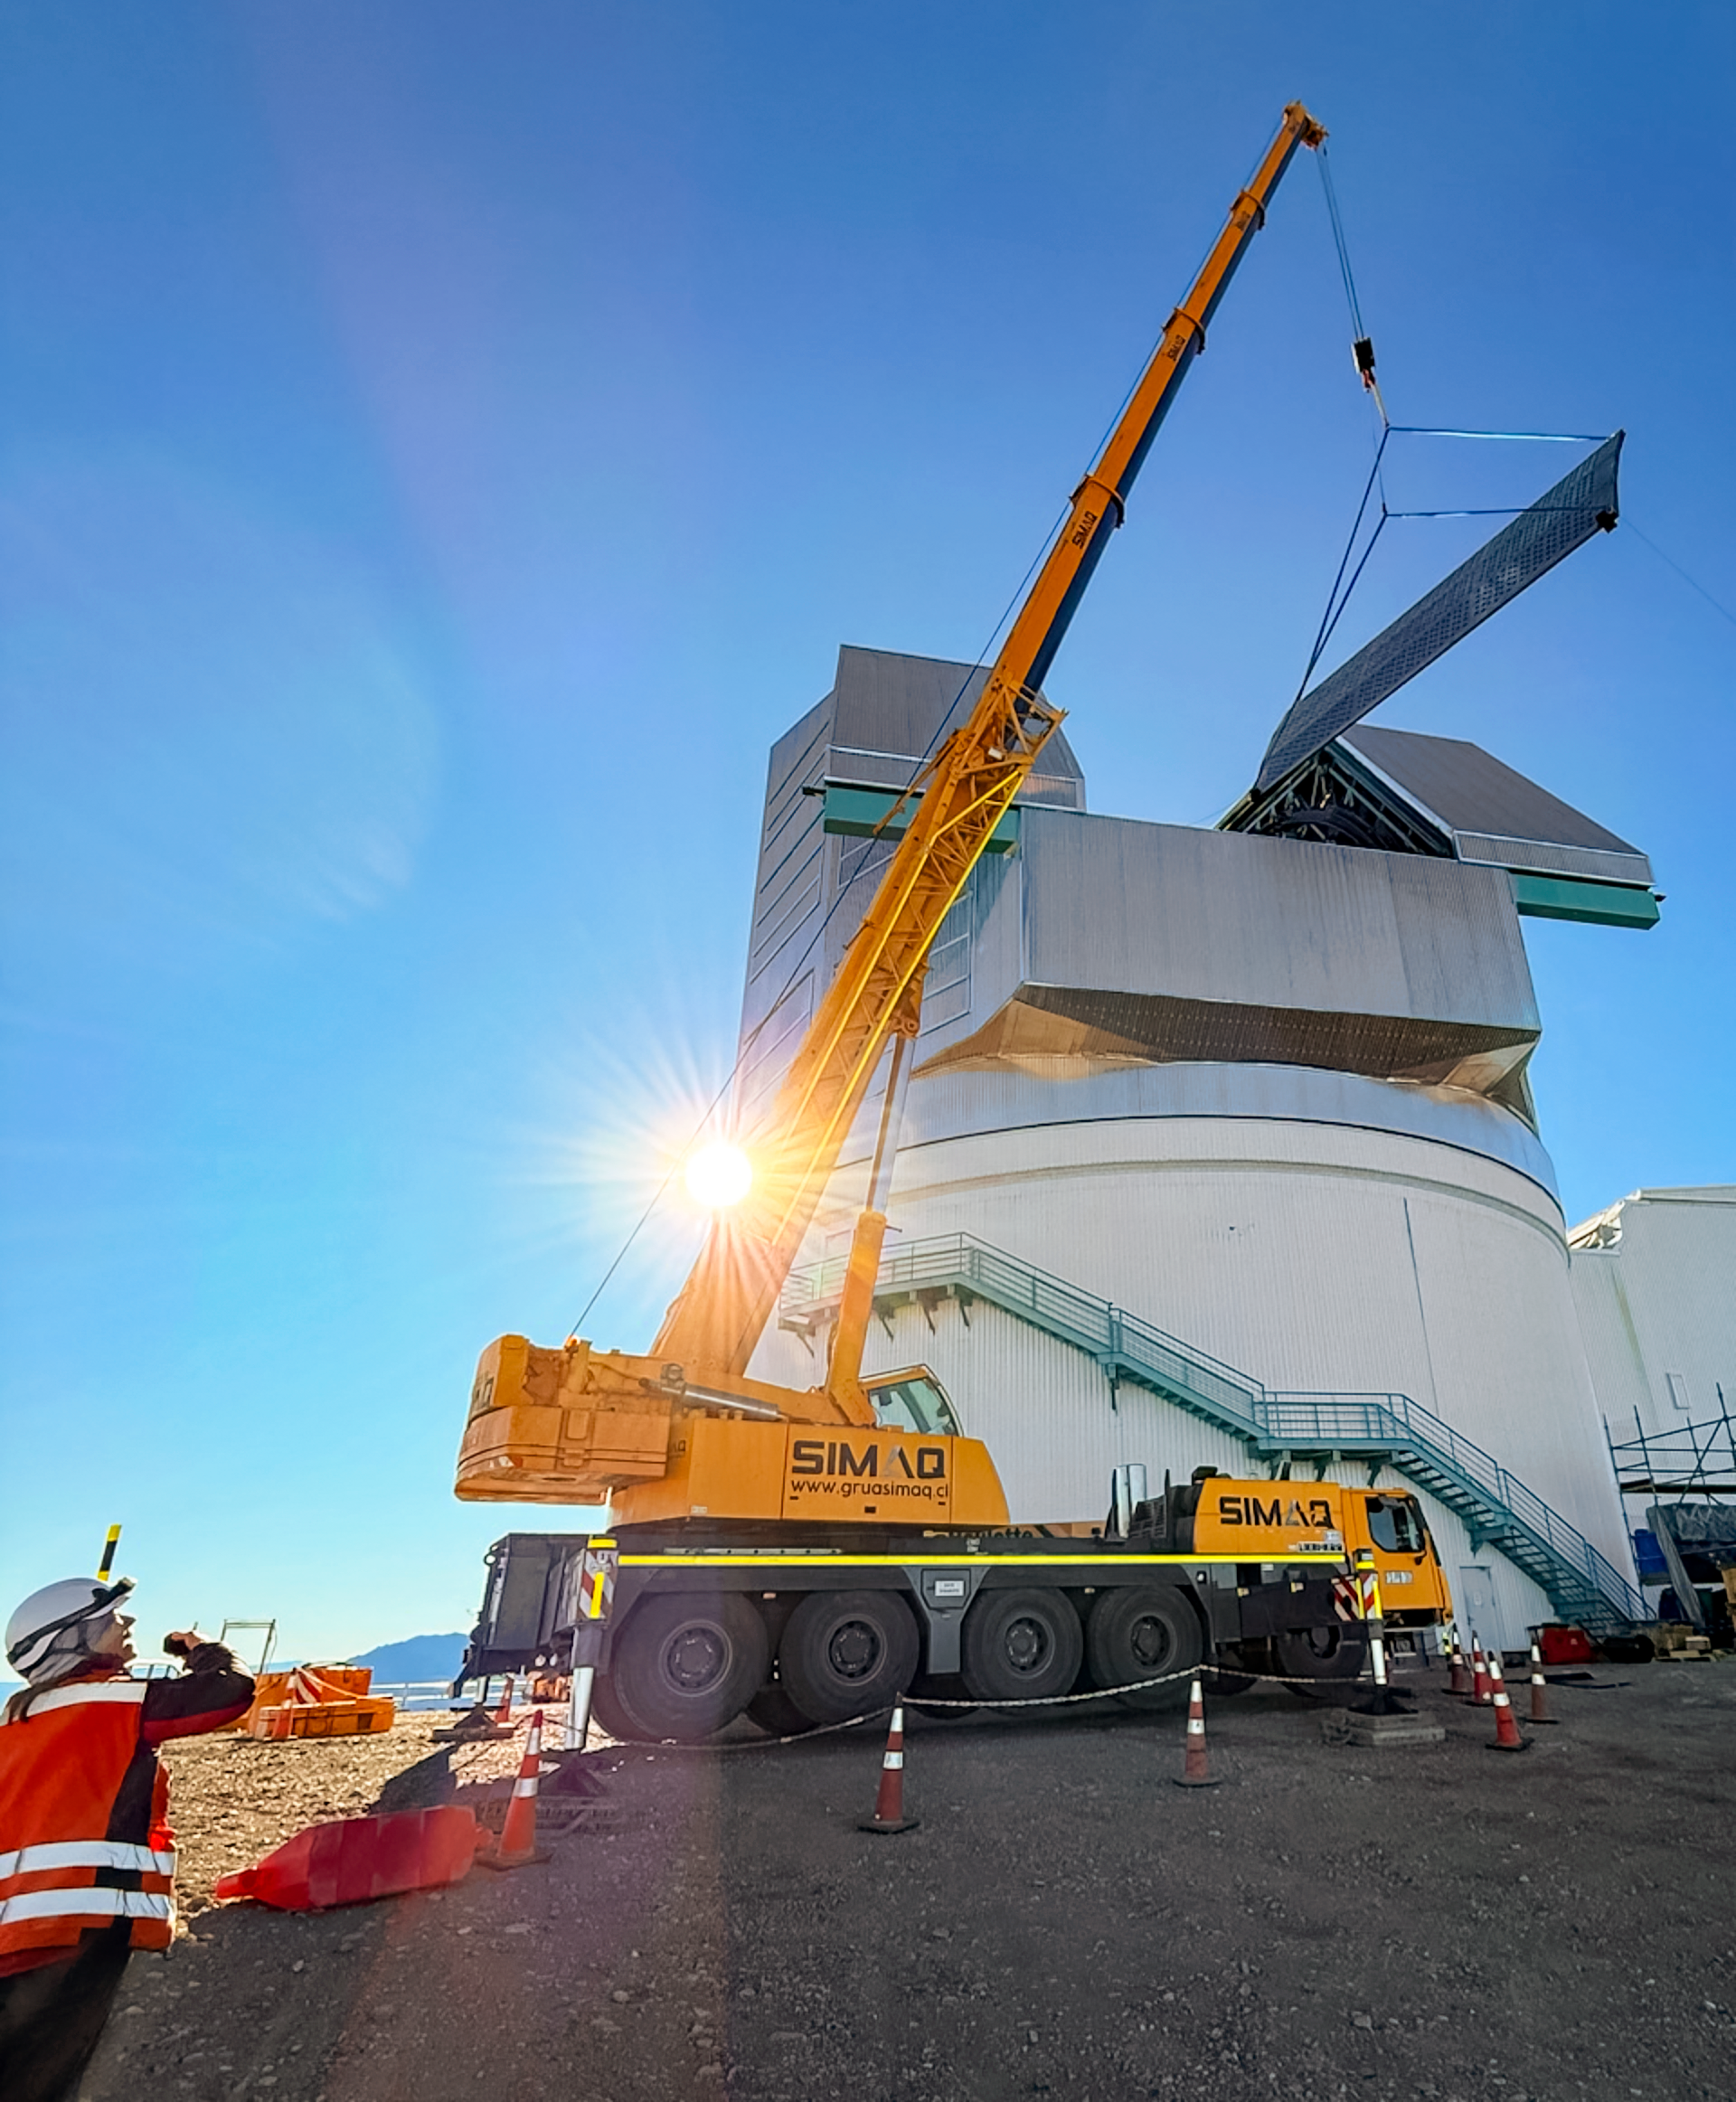

Rubin Light-Wind Screen Panel

Workers use a crane to lift the fourth panel of NSF–DOE Vera C. Rubin Observatory's light-wind screen into place for installation on 7 May 2026.

Credit: NSF–DOE Vera C. Rubin Observatory/NOIRLab/SLAC/AURA